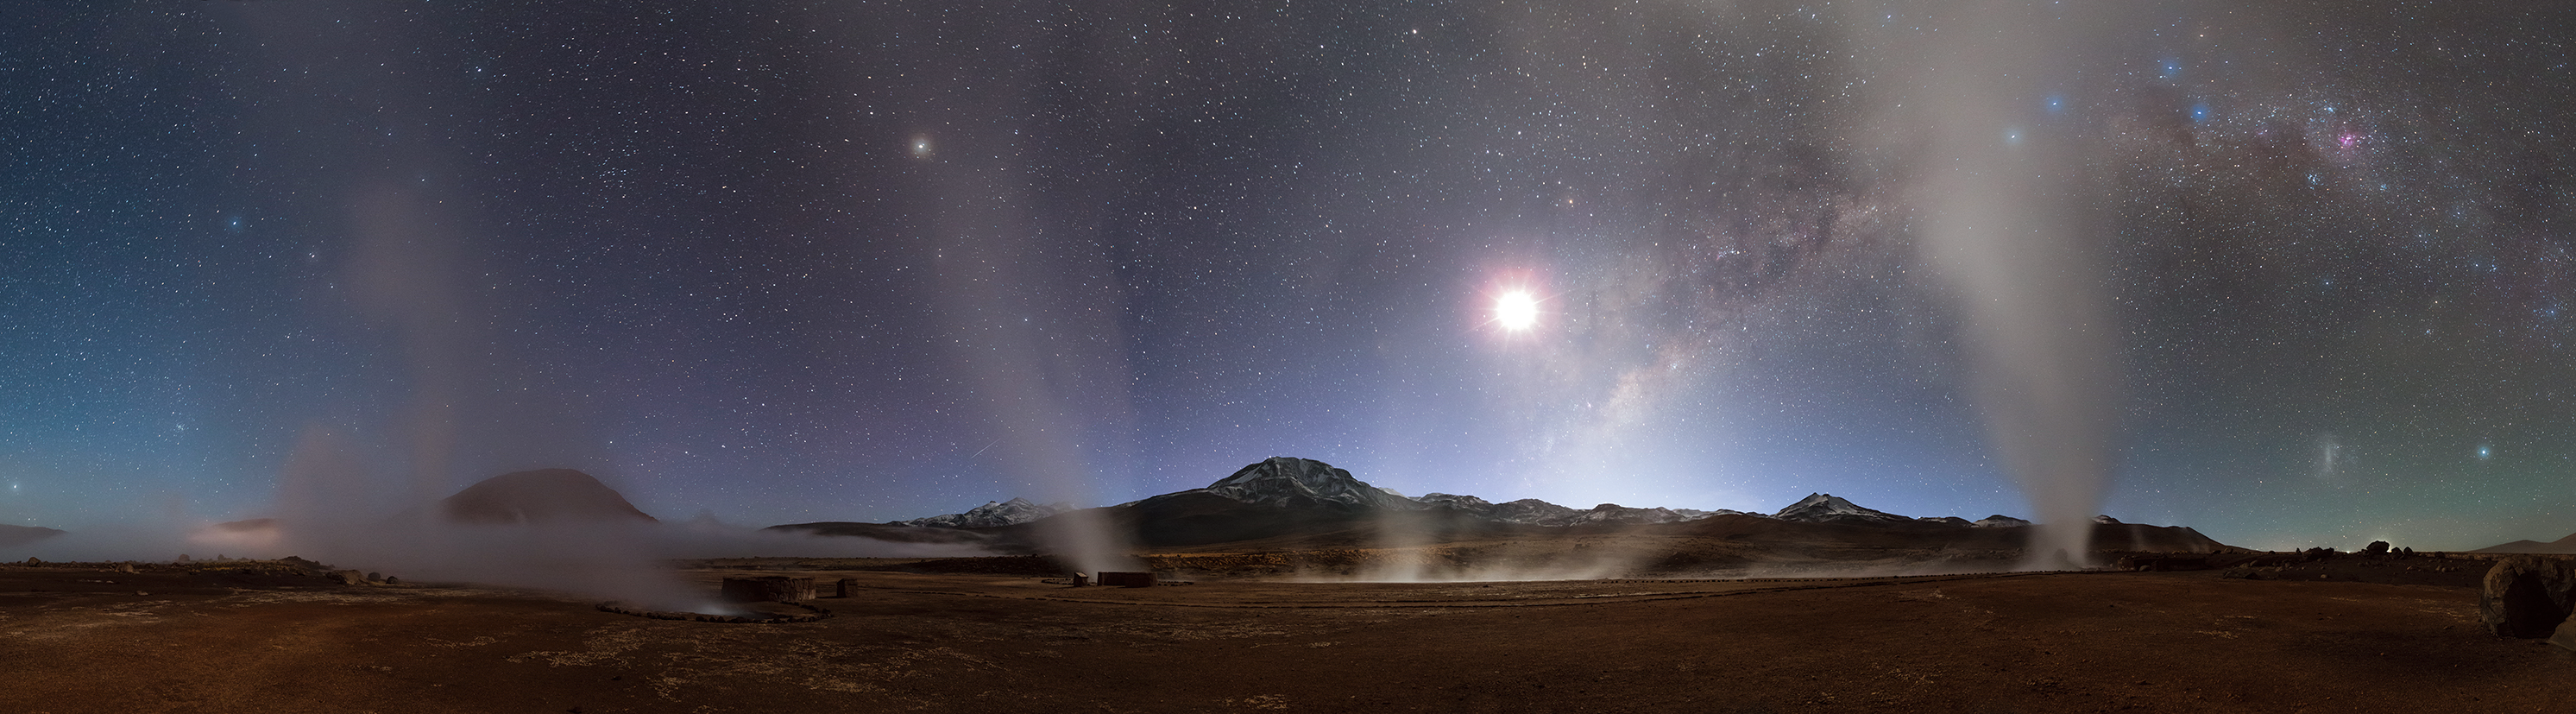

The winning entry of the 2014 Photo Nightscape Award

The first prize in the Pro category of the Photo Nightscape Award (PNA) 2014 went to Jean Marc Lecleire from France for his spectacular landscape showing geysers and the Milky Way. His reward is a one-week trip to the Paranal Observatory, home of the Very Large Telescope, in Chile.

Credit: J.M. Lecleire/PNA